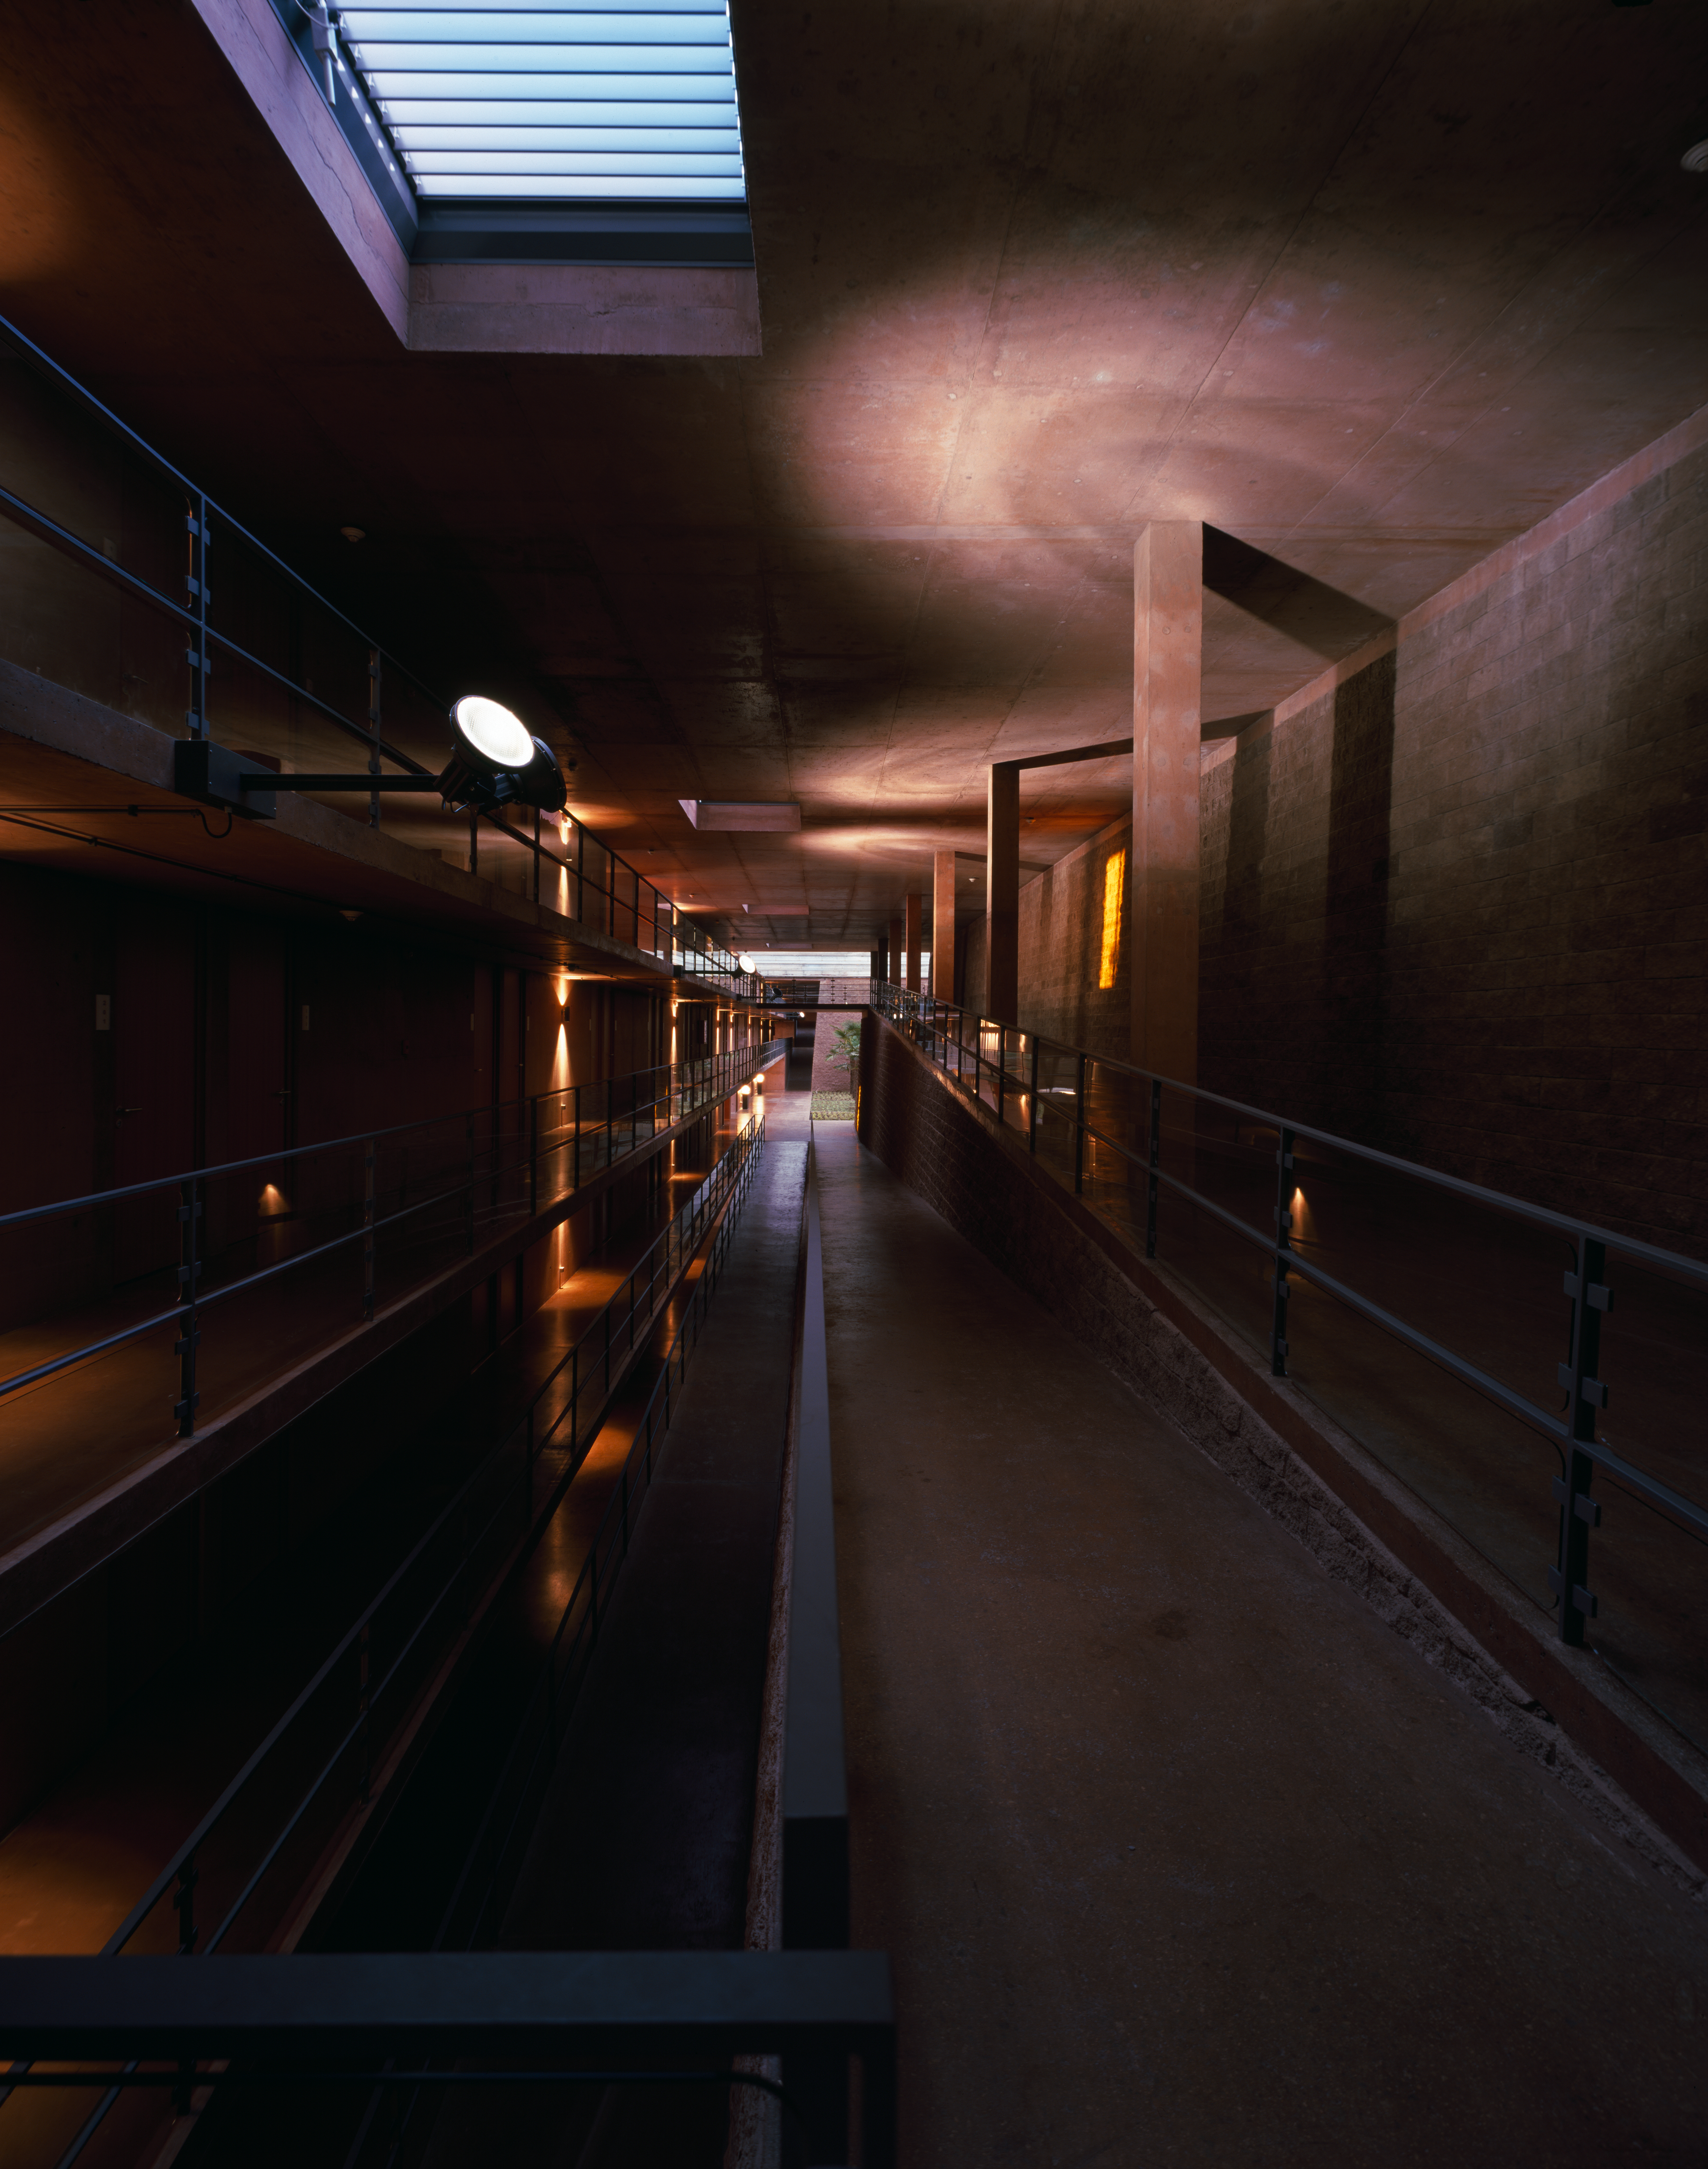

Paranal Residencia

View of a hallway of the Paranal Residencia, in the Chilean Atacama Desert in March 2002.

Credit: ESO